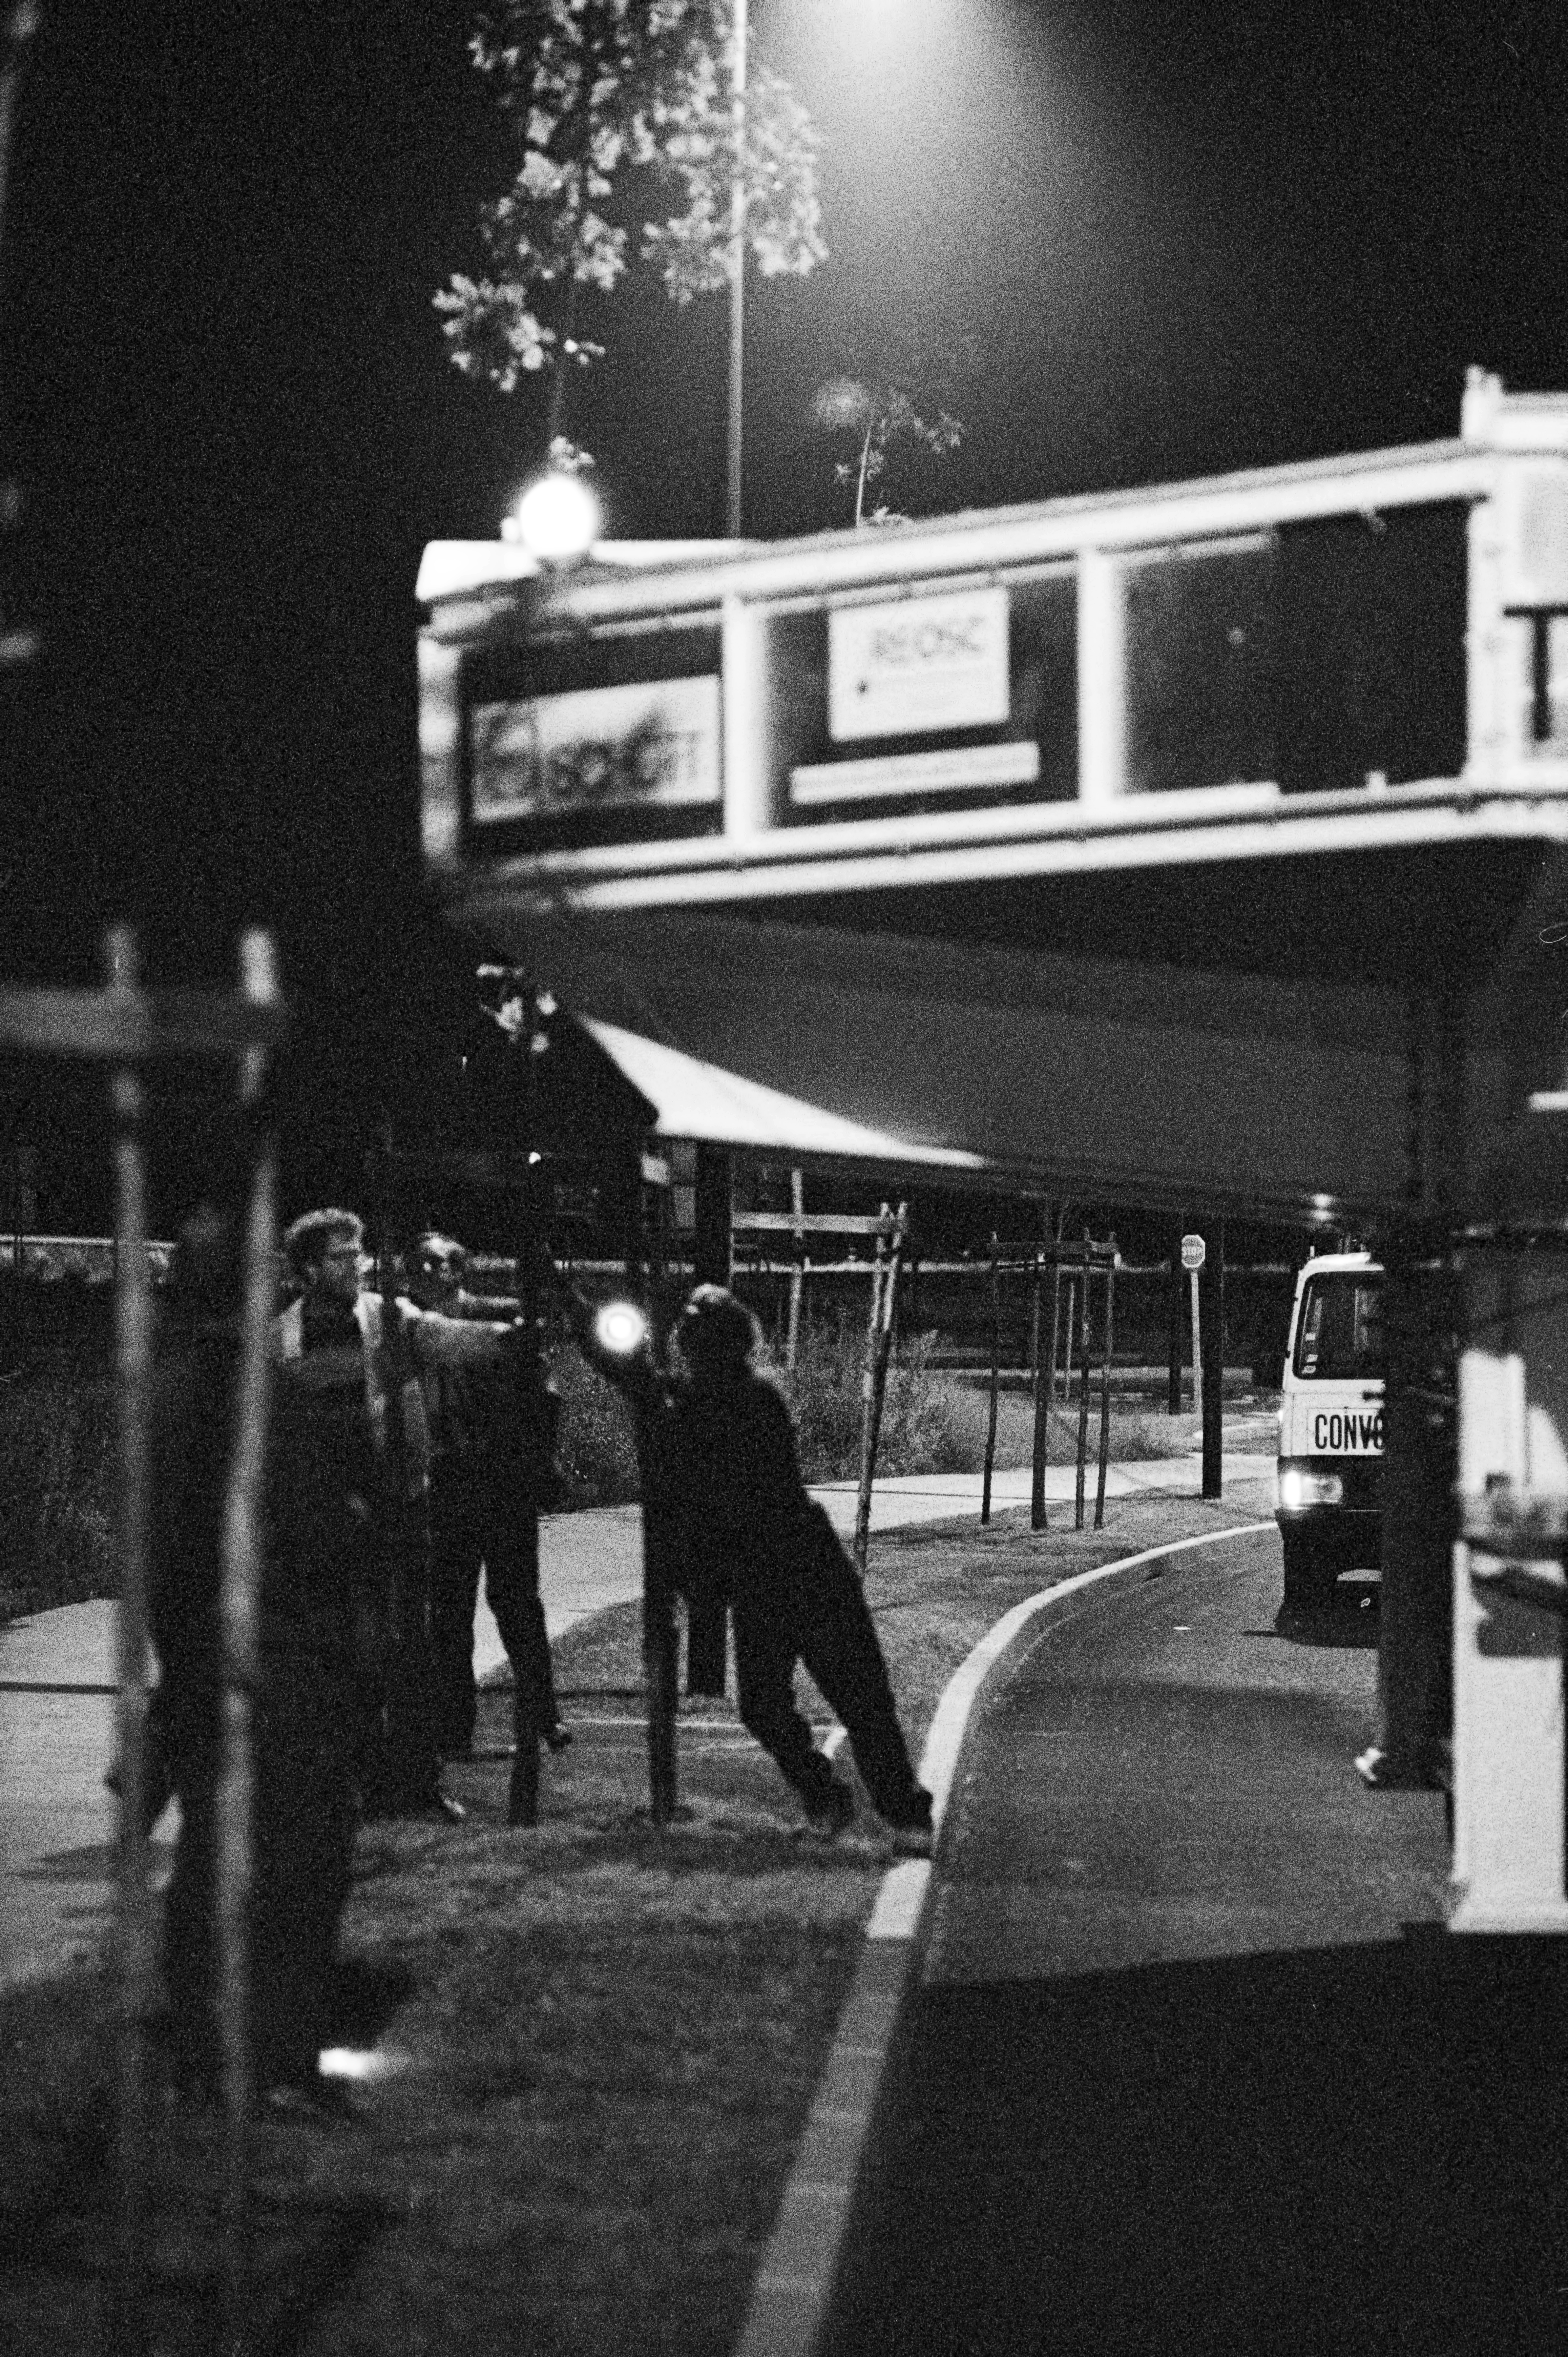

Roundabout during VLT mirror transportation

A VLT M1 8.2m mirror on course to REOSC for polishing.

Credit: ESO